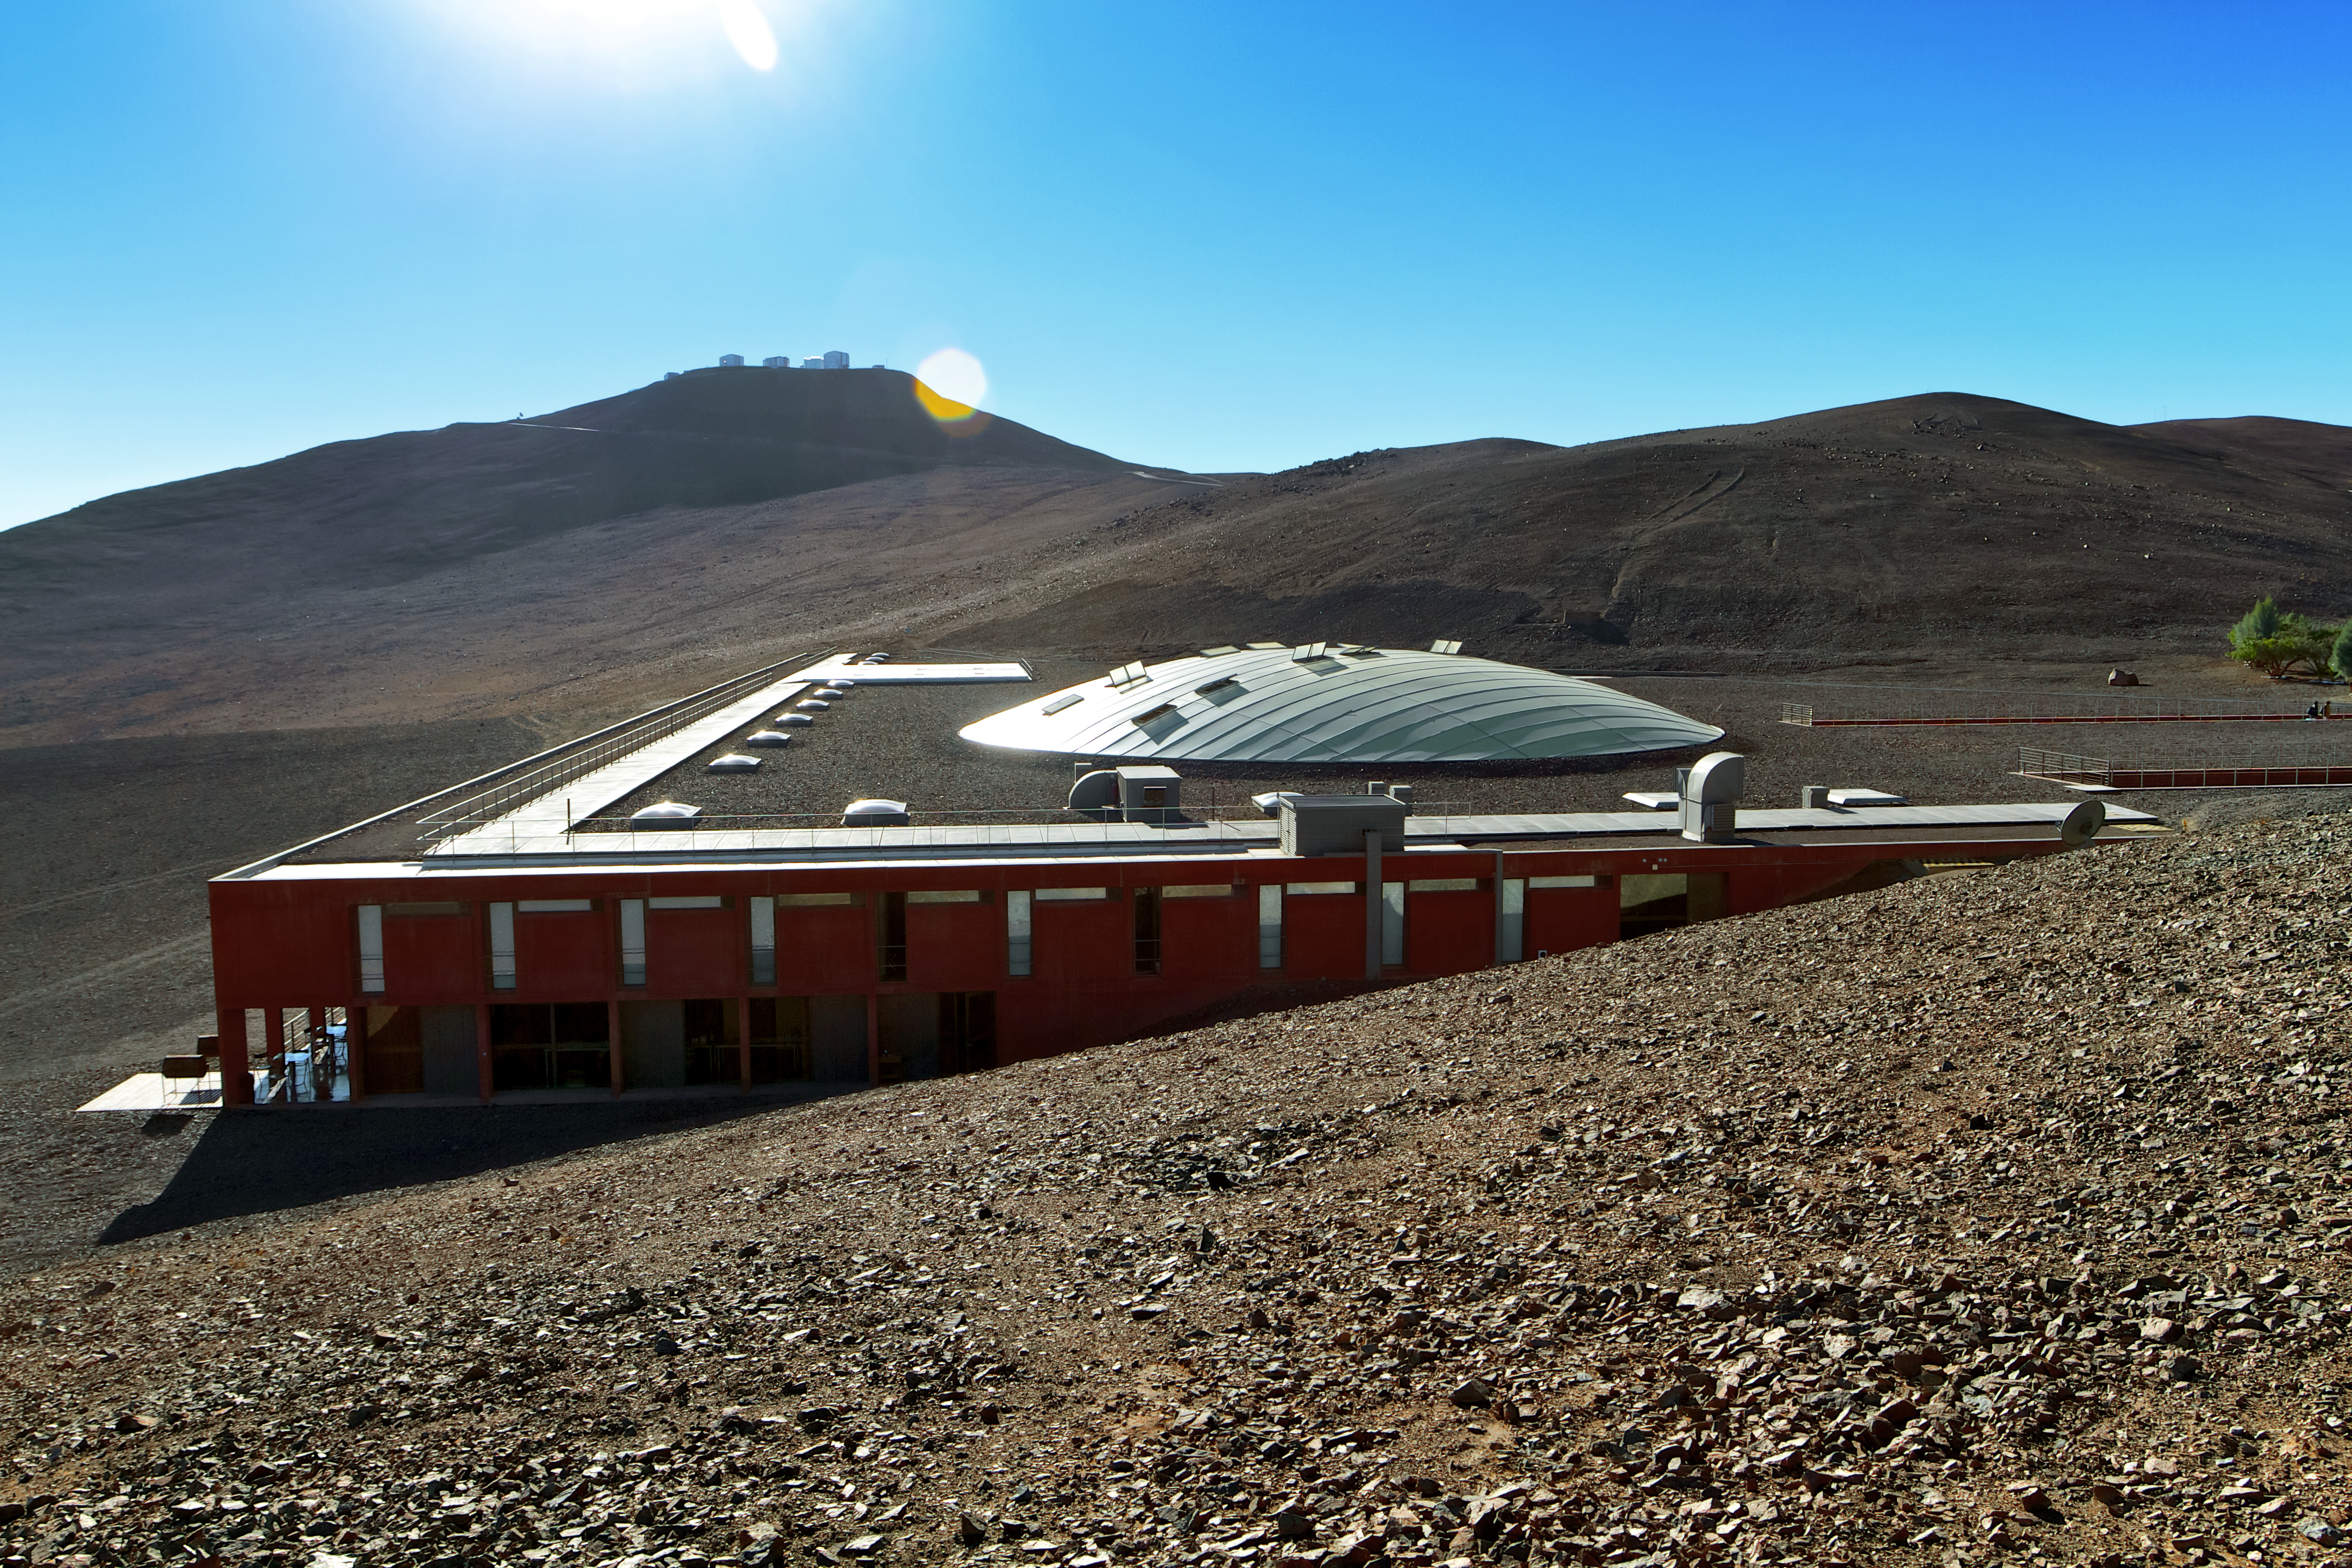

The Residencia

This image shows the Residencia at Cerro Paranal. Astronomers sleep and rest in this building during daytime when they are on duty at the Observatory.

Cerro Paranal with the telescopes of the VLT atop is visible in the background.

Credit: A. Fitzsimmons/ESO